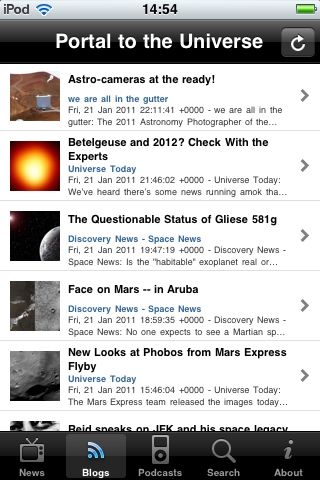

Screenshot of the free Portal to the Universe app

This screenshot shows a blog article in the new free Portal to the Universe app. The app is available in the iTunes store, which gives iPhone and iPod Touch users direct access to the Universe wherever they go.

Credit: ESO/Victor R. Ruiz